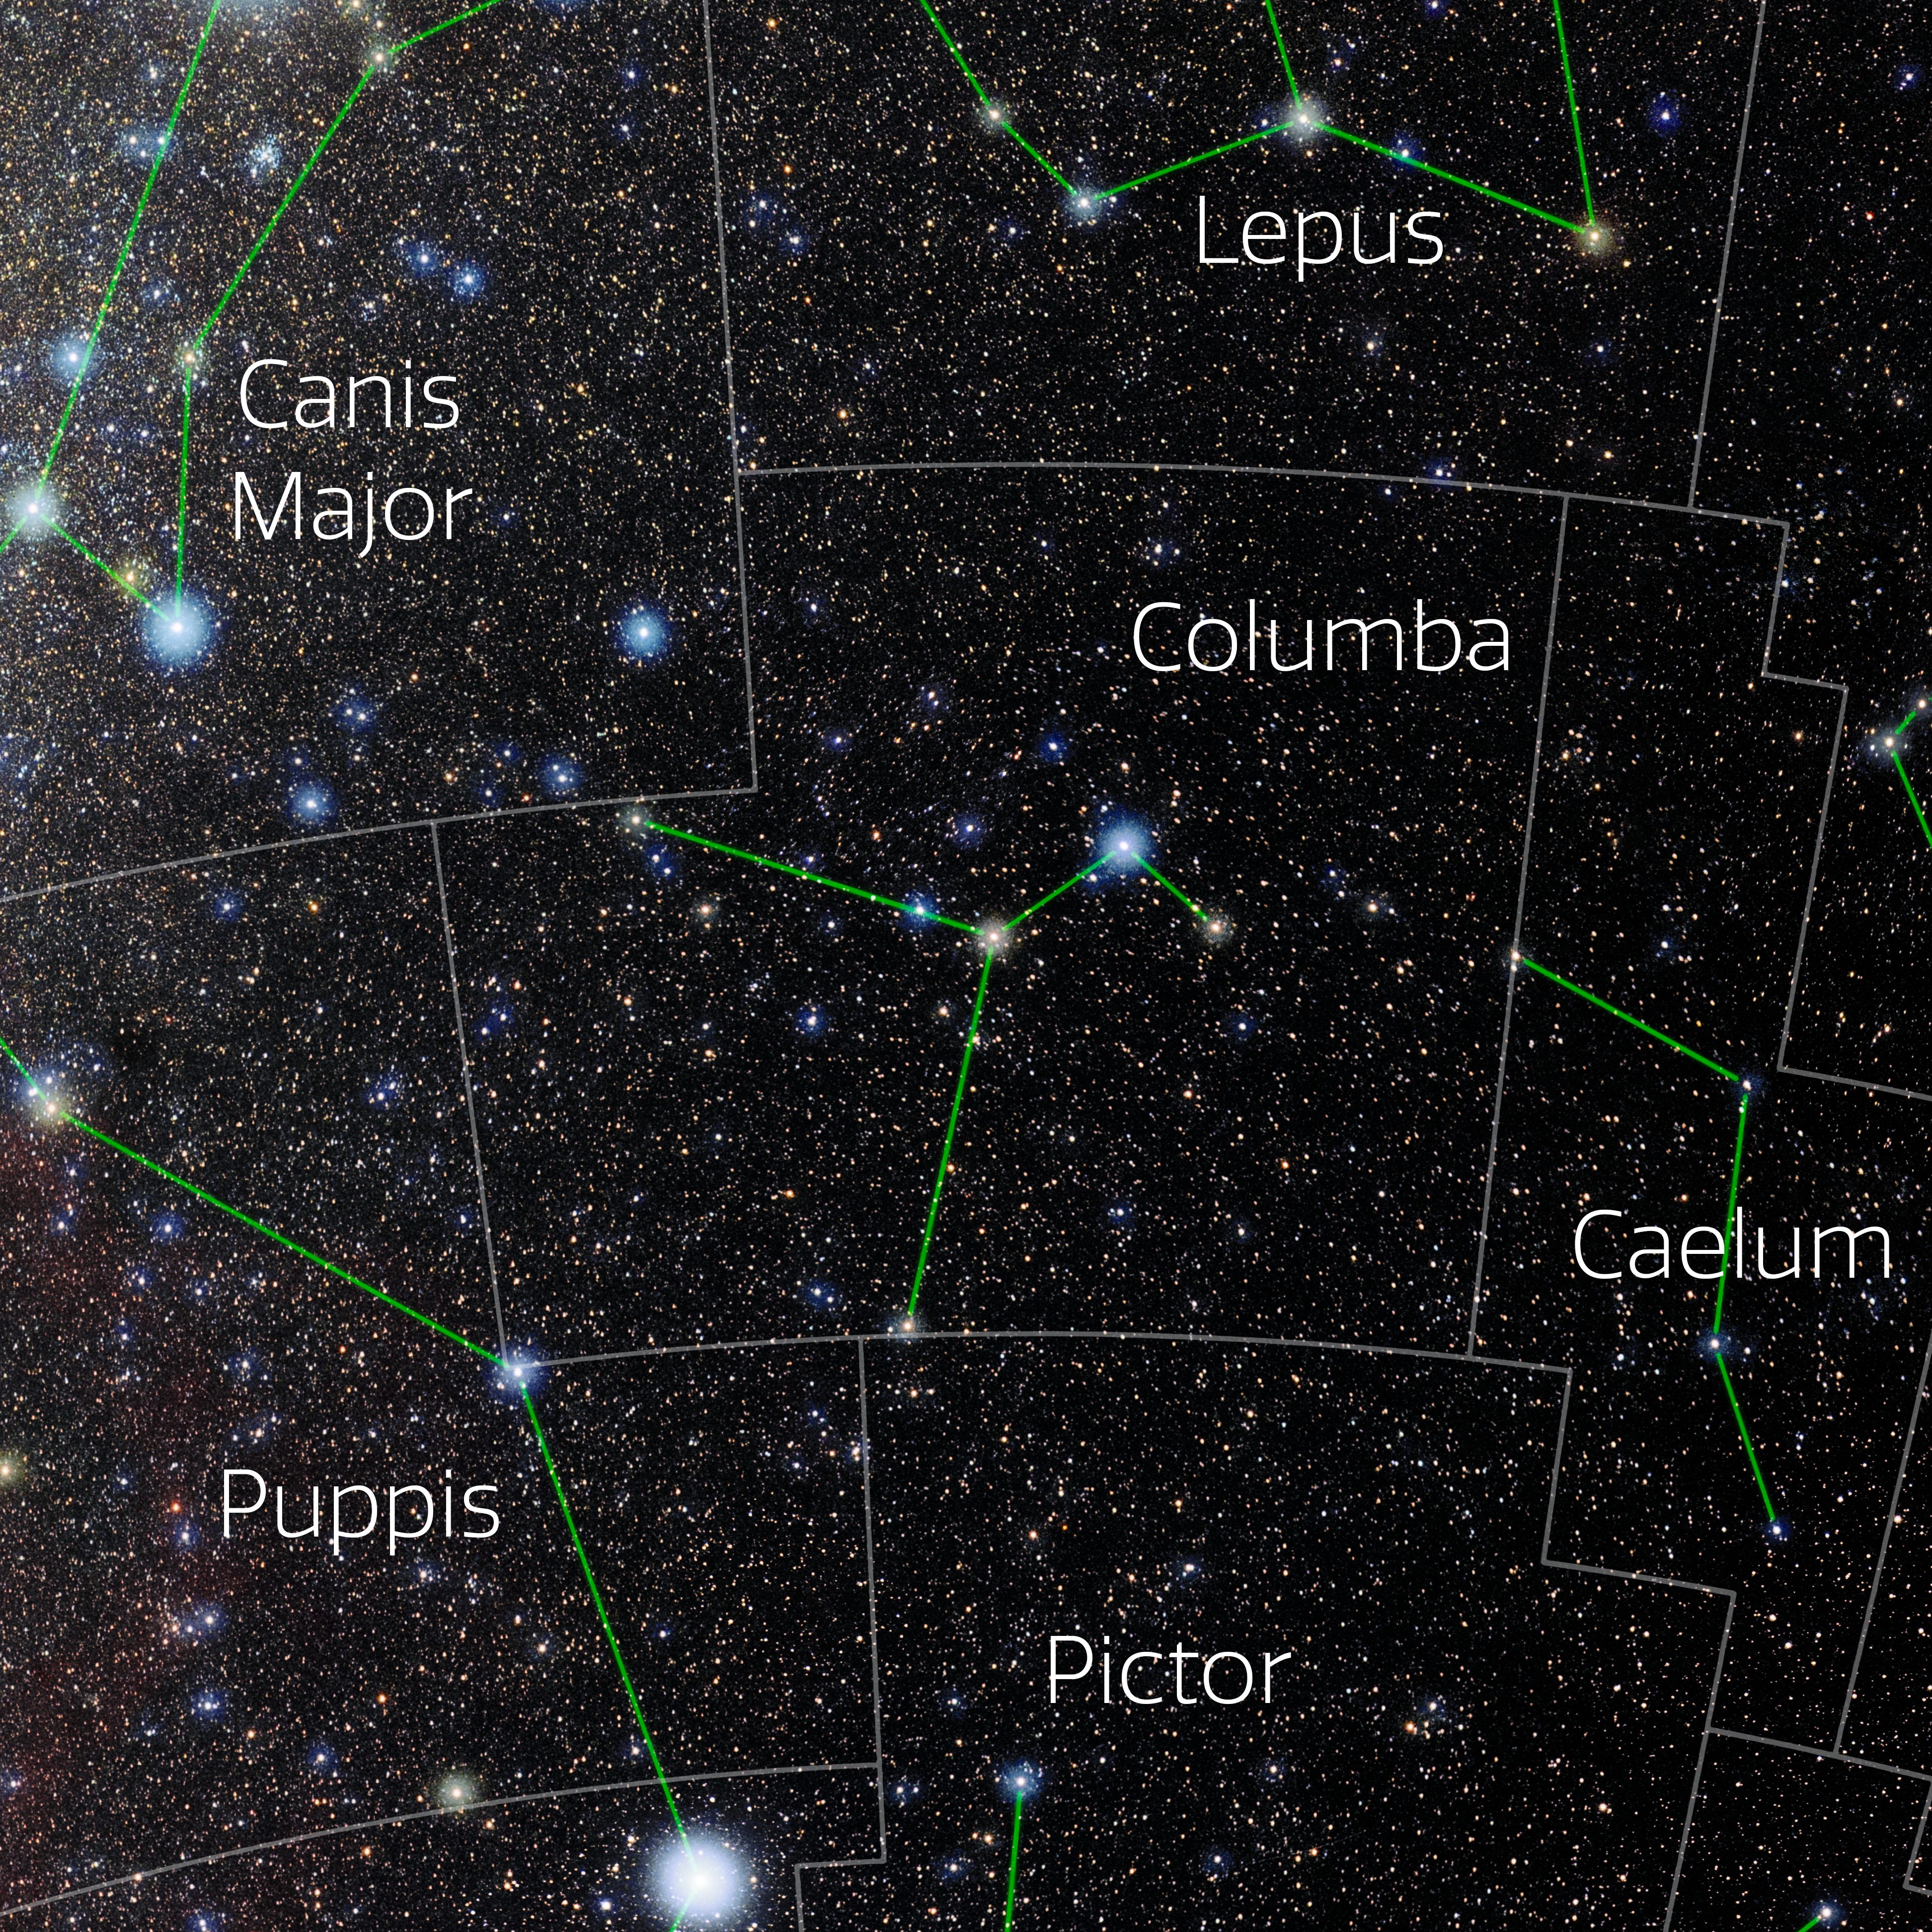

Columba (Annotated)

Photo of the constellation Columba with annotations from IAU and Sky & Telescope. Here is the non-annotated version.

Credit: E. Slawik/NOIRLab/NSF/AURA/M. Zamani